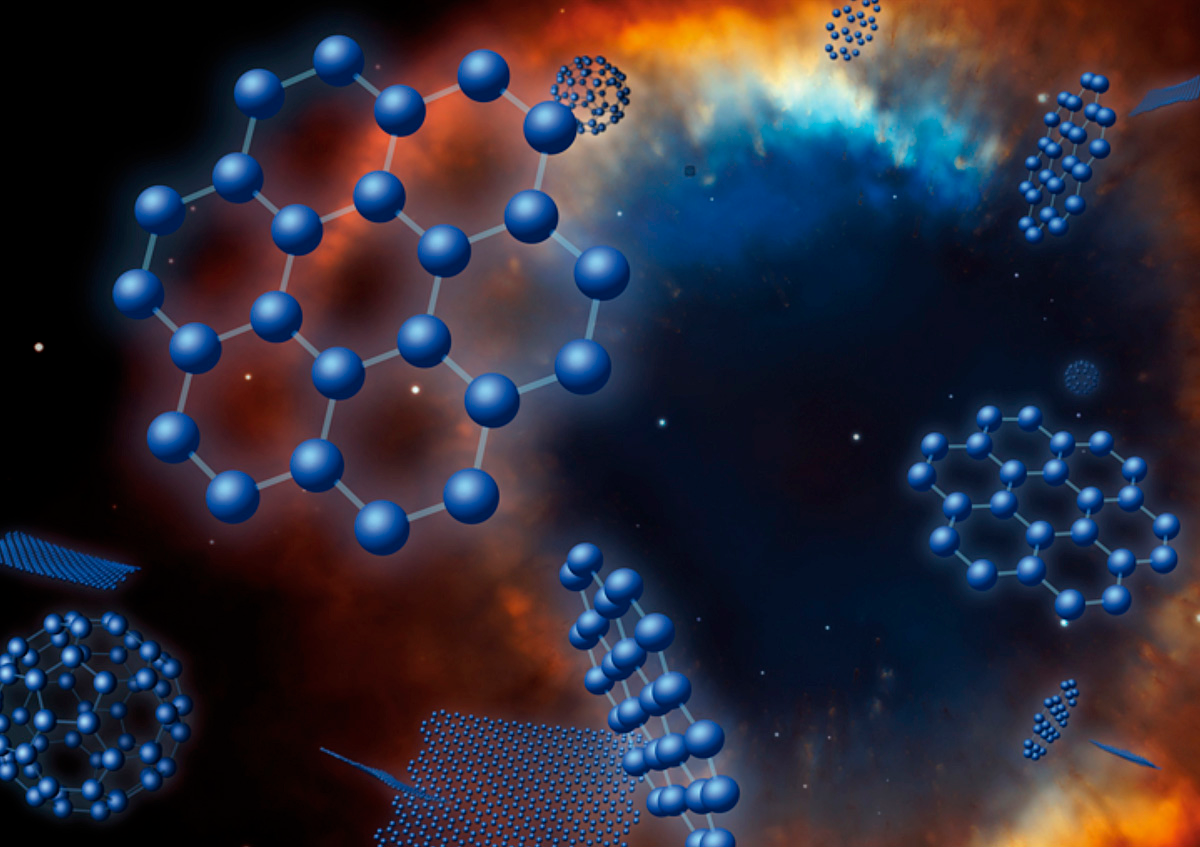

HAS GRAPHENE BEEN DETECTED IN SPACE?

Artist’s impression of the graphenes (C24) and fullerenes found in a Planetary Nebula. The detection of graphenes and fullerenes around old stars as common as our Sun suggests that these molecules and other allotropic forms of carbon may be widespread in space.

Credit: IAC; original image of the Helix Nebula (NASA, NOAO, ESA, the Hubble Helix Nebula Team, M. Meixner, STScI, & T.A. Rector, NRAO.)